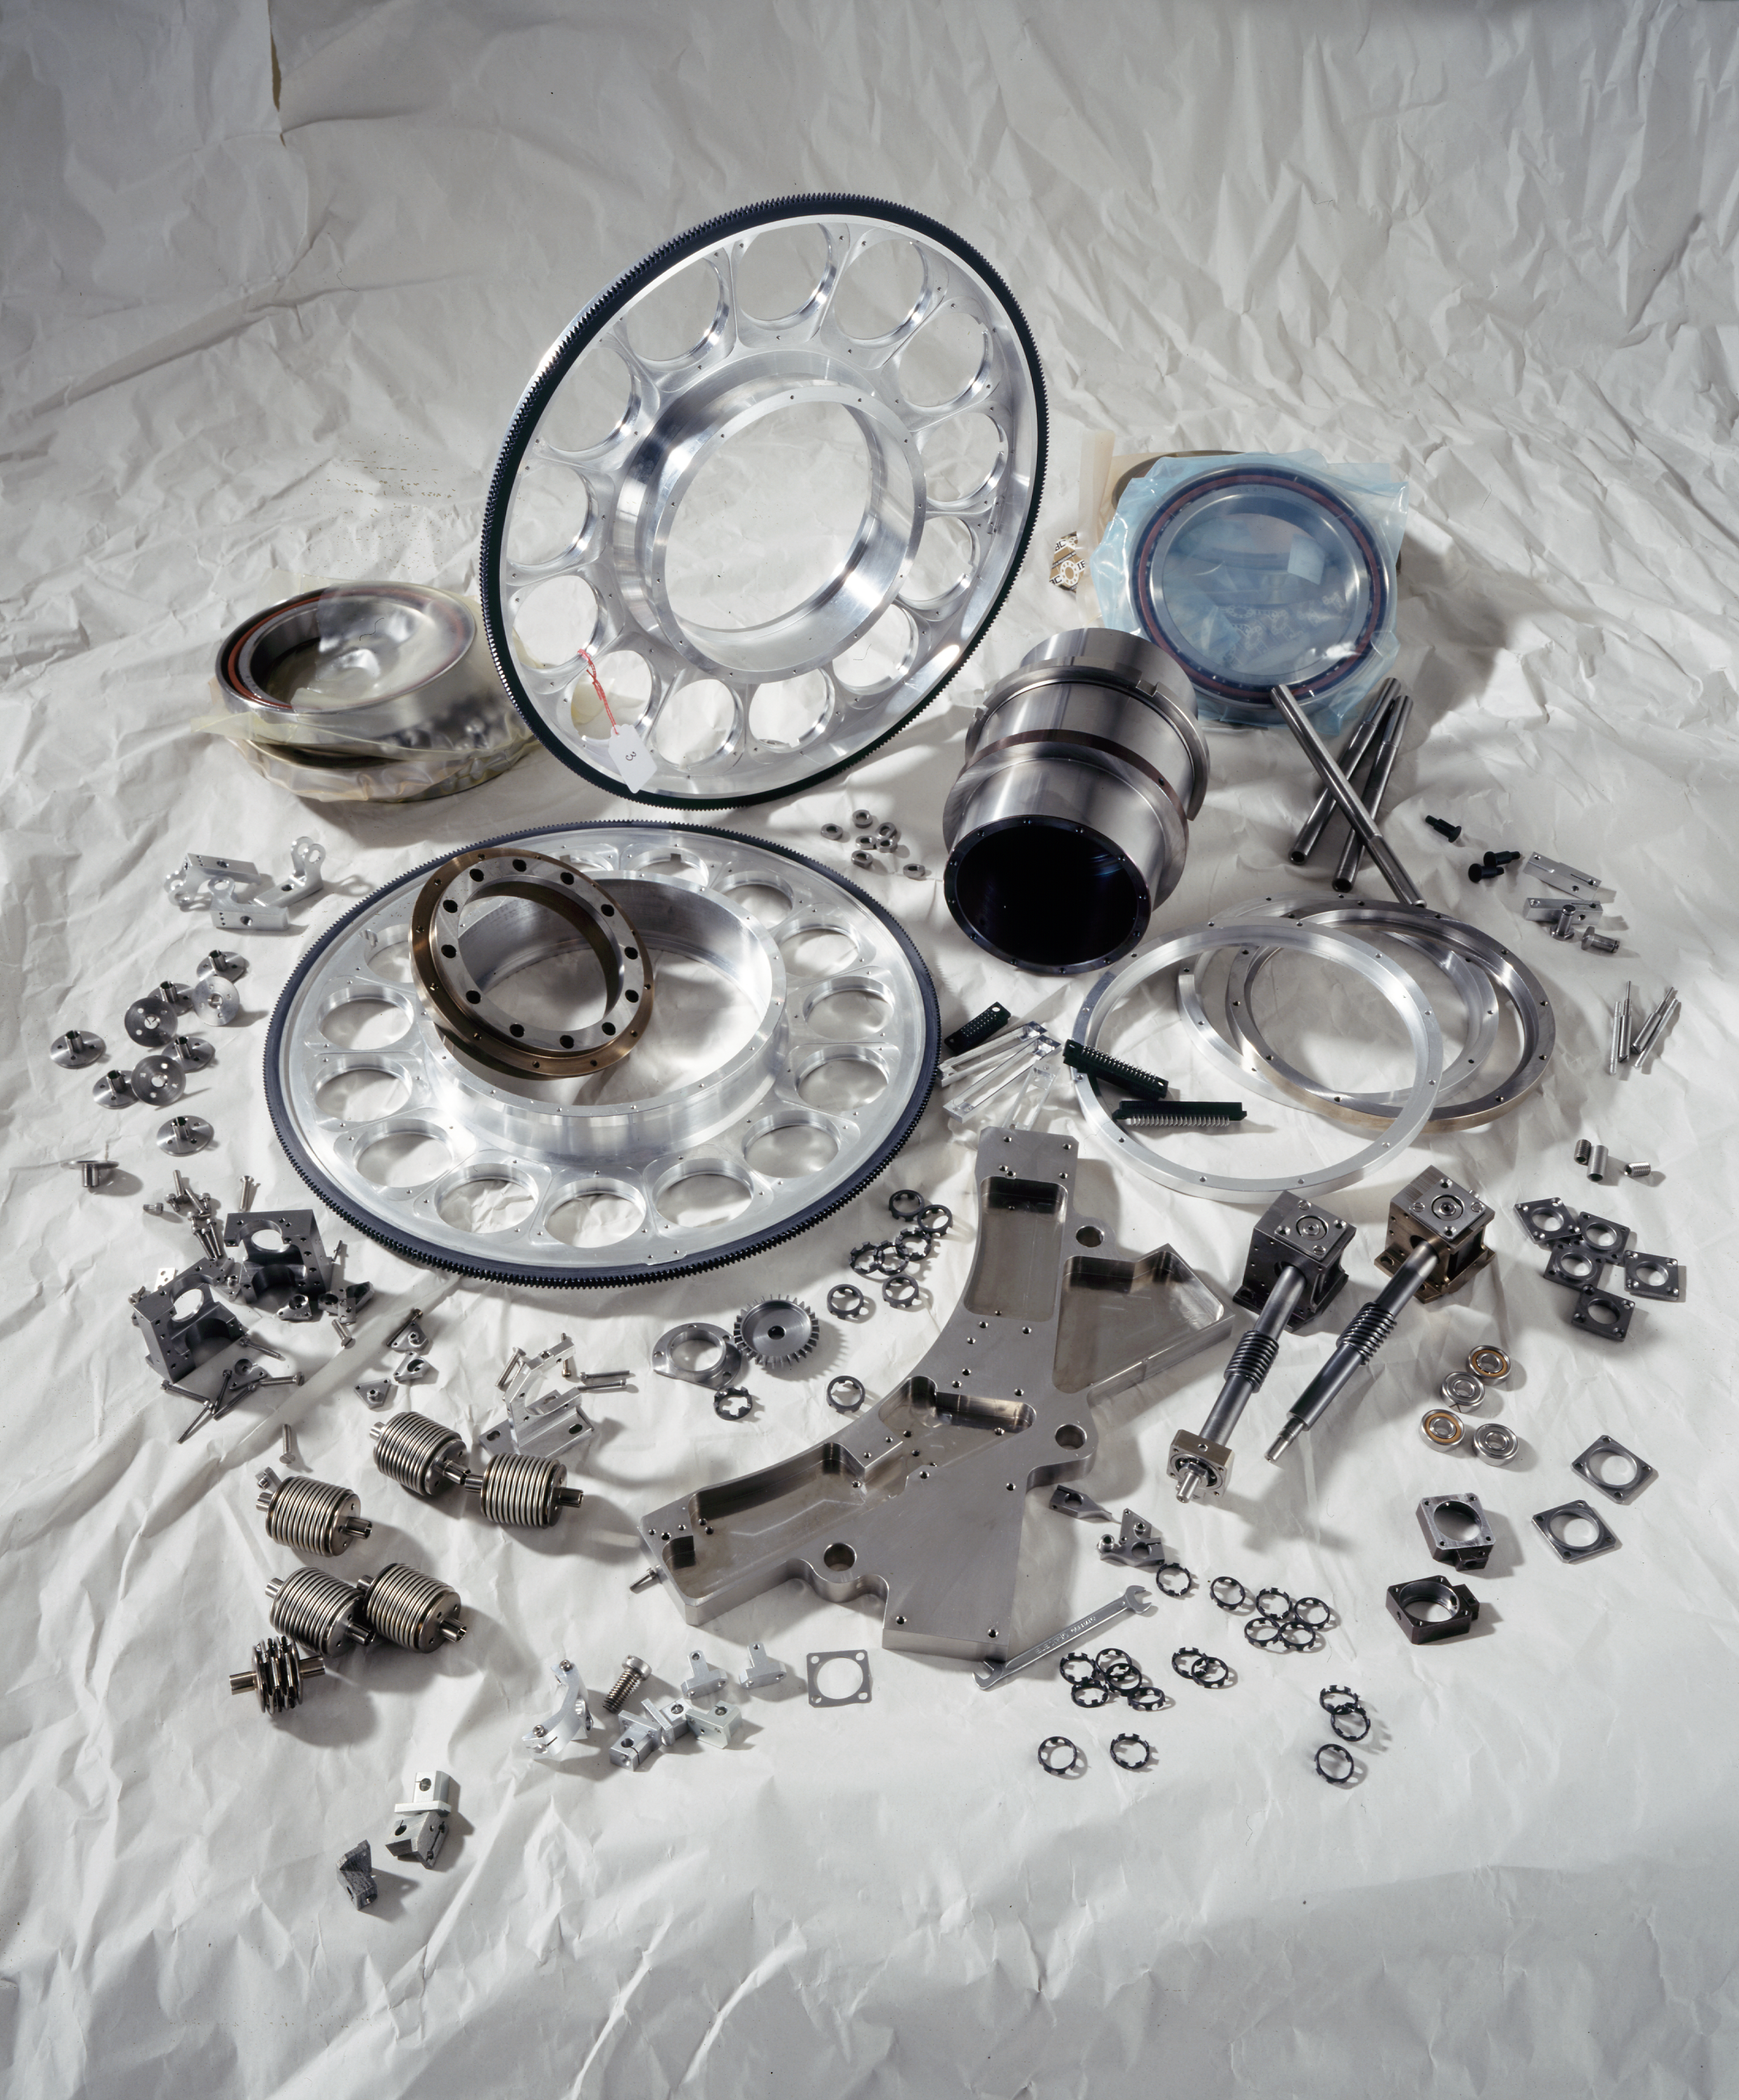

ISAAC

Parts of the ISAAC instrument. ISAAC is an infrared (1 - 5 μm) imager and spectrograph mounted on the Nasmyth B focus of the VLT UT1. It has two independent arms, one equipped with a 1024 x 1024 Hawaii Rockwell array and the other with a 1024 x 1024 InSb Aladdin array from Santa Barbara Research Center. The Hawaii arm is used at short wavelengths (1 - 2.5 μm). The Aladdin arm is used predominantly at long wavelengths (3 - 5 μm) but is also available for short wavelength imaging with broad band filters.

Credit: ESO